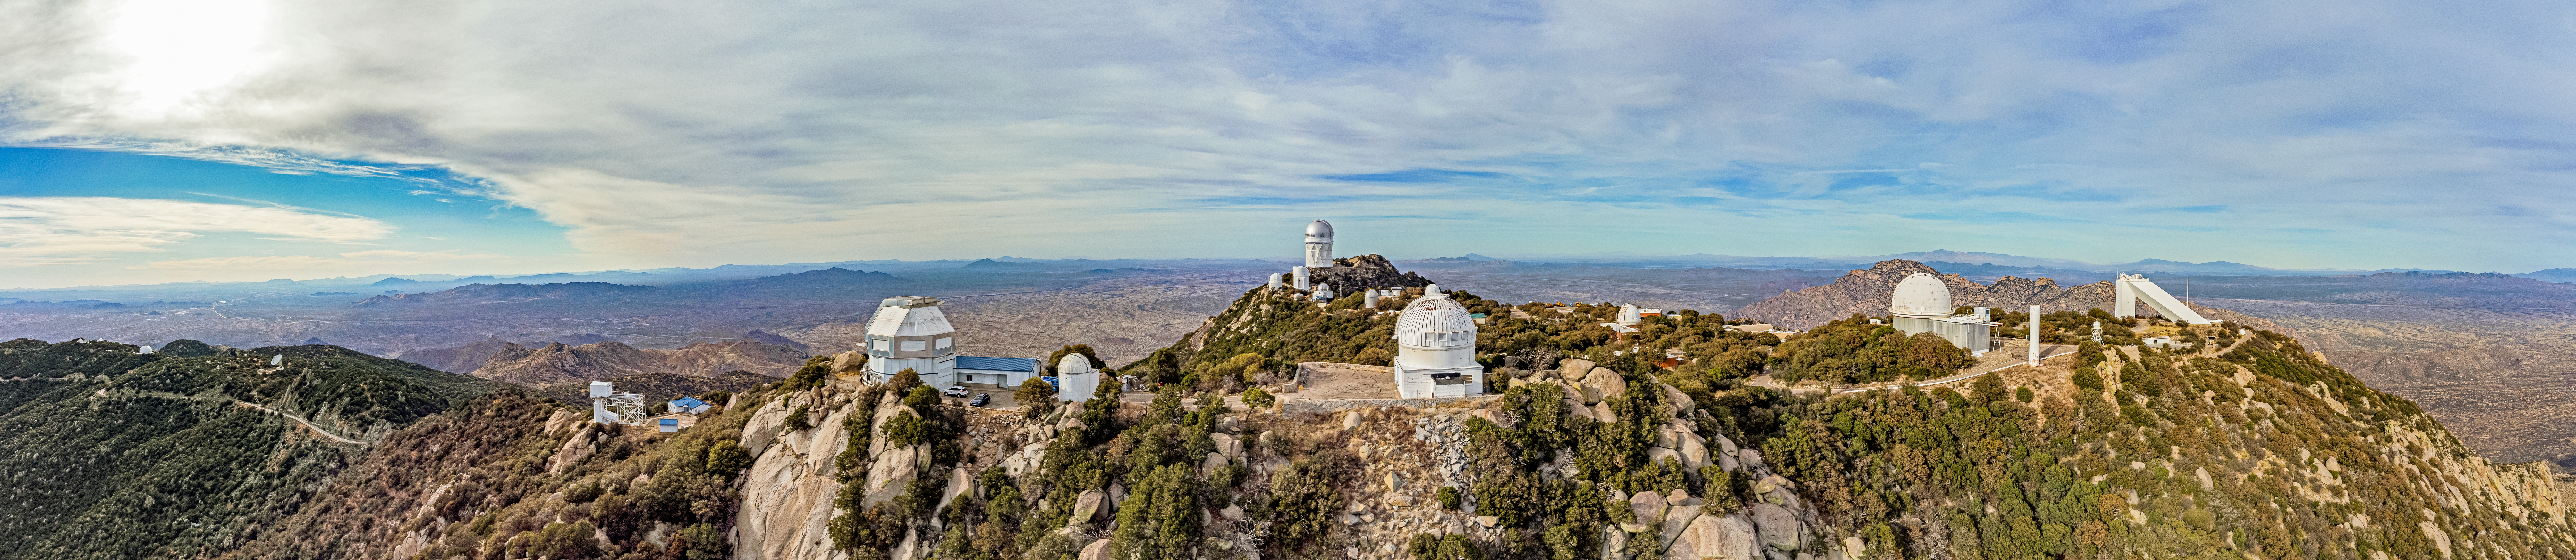

Kitt Peak National Observatory

Aerial view of Kitt Peak National Observatory, a Program of NSF NOIRLab, and some of its tenant telescopes.

Credit: KPNO/NOIRLab/NSF/AURA